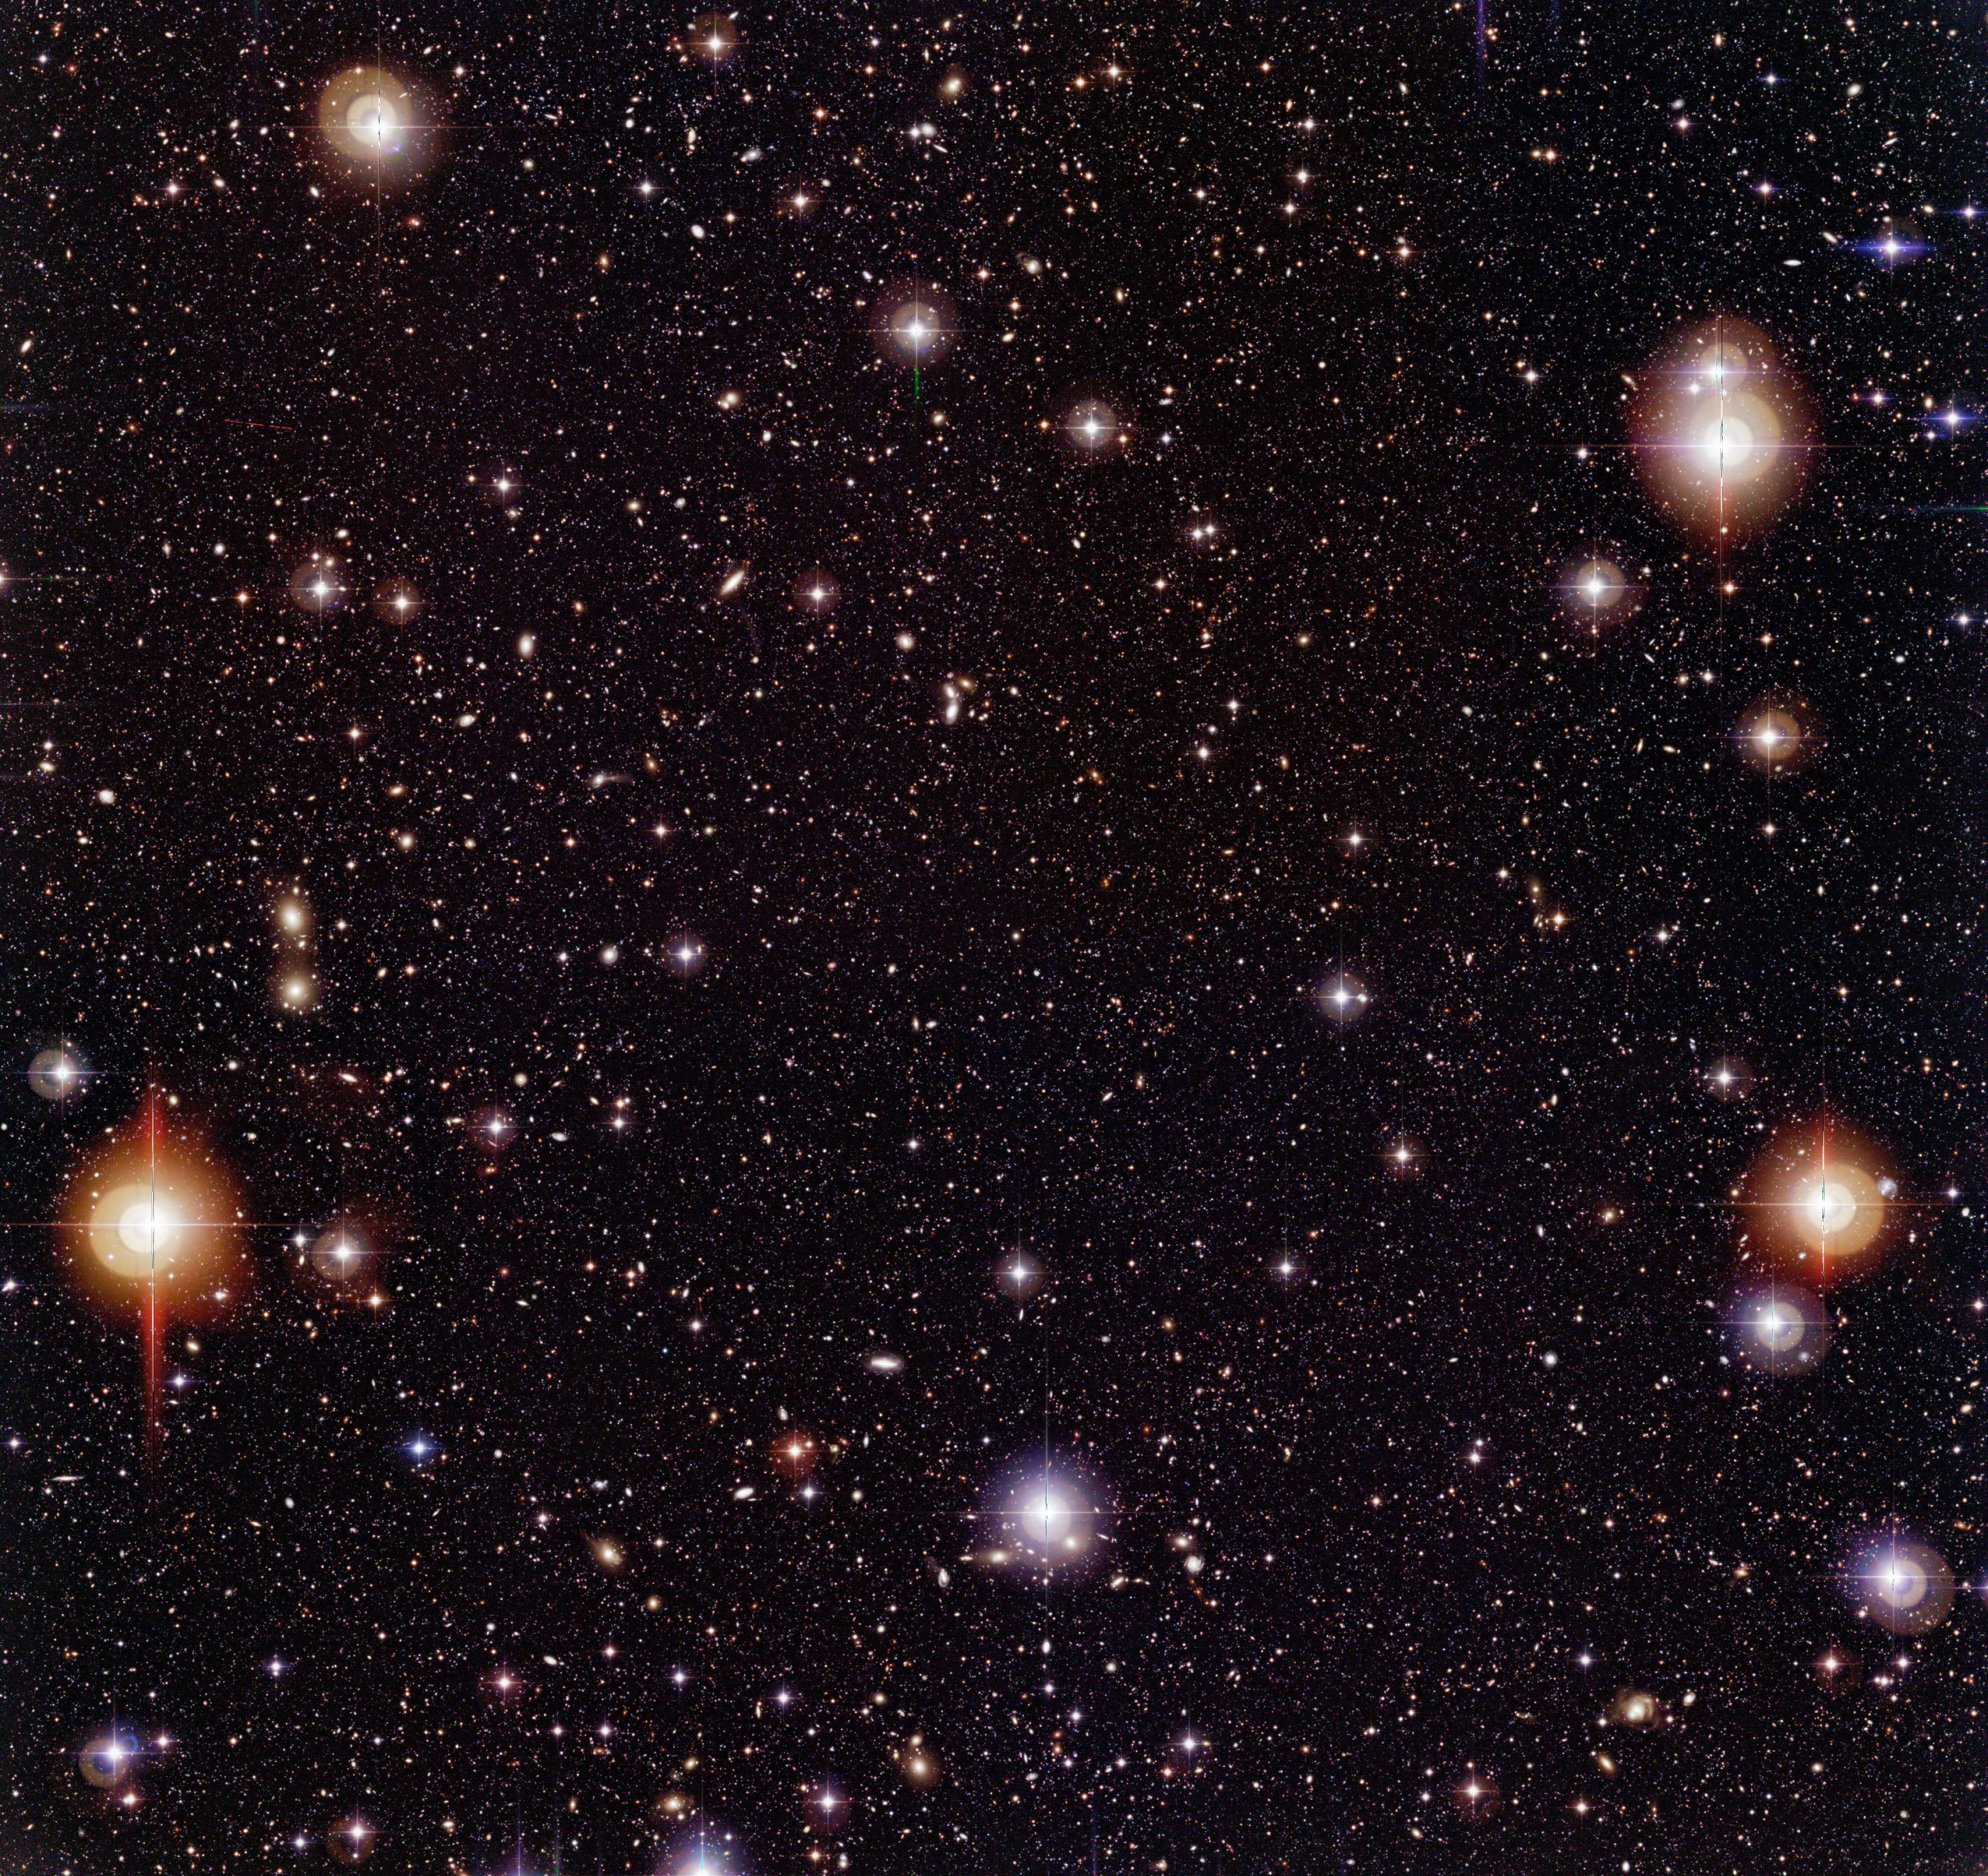

Chandra Deep Field South

Three-colour composite image of the Chandra Deep Field South (CDF-S), obtained with the Wide Field Imager (WFI) camera on the 2.2-m MPG/ESO telescope at the ESO La Silla Observatory (Chile). It was produced by the combination of about 450 images with a total exposure time of nearly 50 hours. The field measures 36 x 34 square arcminutes ; North is up and East is left.

Technical information: The very extensive data reduction and colour image processing needed to produce these images were performed by Mischa Schirmer and Thomas Erben at the "Wide Field Expertise Center" of the Institut für Astrophysik und Extraterrestrische Forschung der Universität Bonn (IAEF) in Germany. It was done by means of a software pipeline specialised for reduction of multiple CCD wide-field imaging camera data. This pipeline is mainly based on publicly available software modules and algorithms (EIS, FLIPS, LDAC, Terapix, Wifix).

The image was constructed from about 150 exposures in each of the following wavebands: B-band (centred at wavelength 456 nm; here rendered as blue, 15.8 hours total exposure time), V-band (540 nm; green, 15.6 hours) and R-band (652 nm; red, 17.8 hours). Only images taken under sufficiently good observing conditions (defined as seeing less than 1.1 arcsec) were included. In total, 450 images were assembled to produce this colour image, together with about as many calibration images (biases, darks and flats). More than 2 Terabyte (TB) of temporary files were produced during the extensive data reduction. Parallel processing of all data sets took about two weeks on a four-processor Sun Enterprise 450 workstation and a 1.8 GHz dual processor Linux PC. The final colour image was assembled in Adobe Photoshop. The observations were performed by ESO (GOODS, EIS) and the COMBO-17 collaboration in the period 1/1999-10/2002.

Credit: ESO